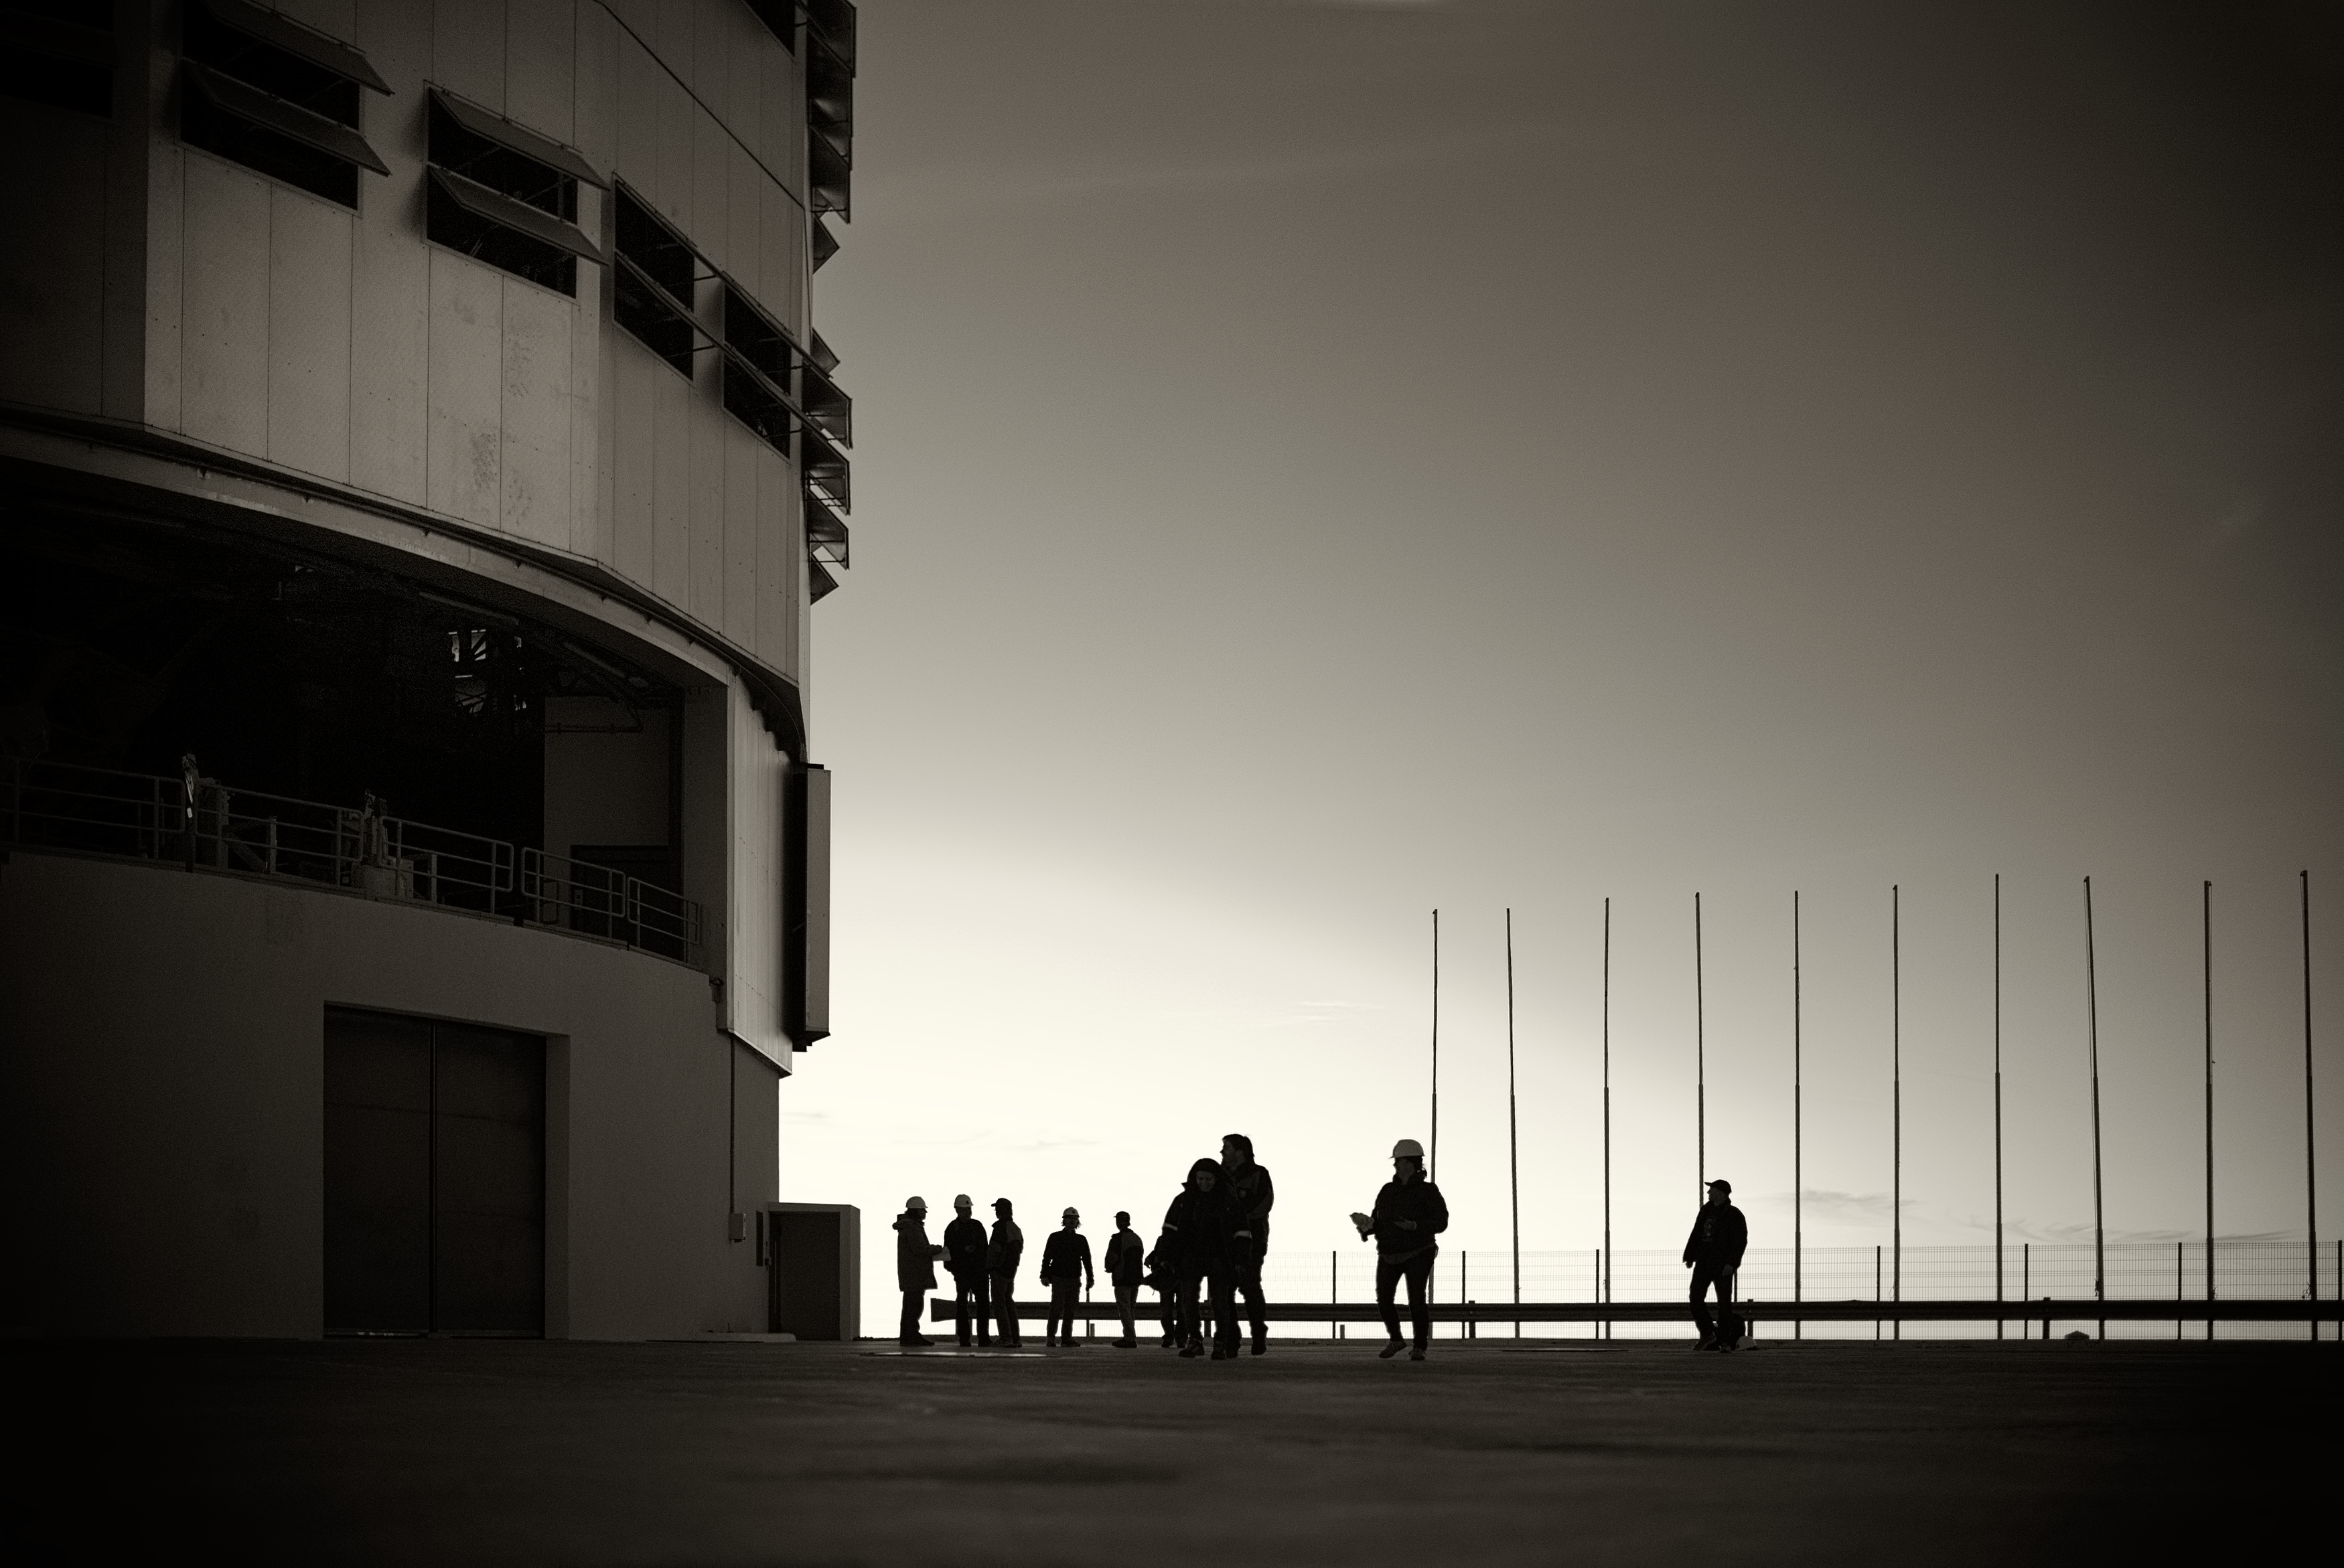

The VLT at Paranal Observatory

Close-up image of one of the units of the Very Large Telescope (VLT) at Cerro Paranal Observatory in the Atacama Desert of northern Chile, taken by Stefan Seip, one of the ESO Photo Ambassadors.

Credit: ESO/S. Seip